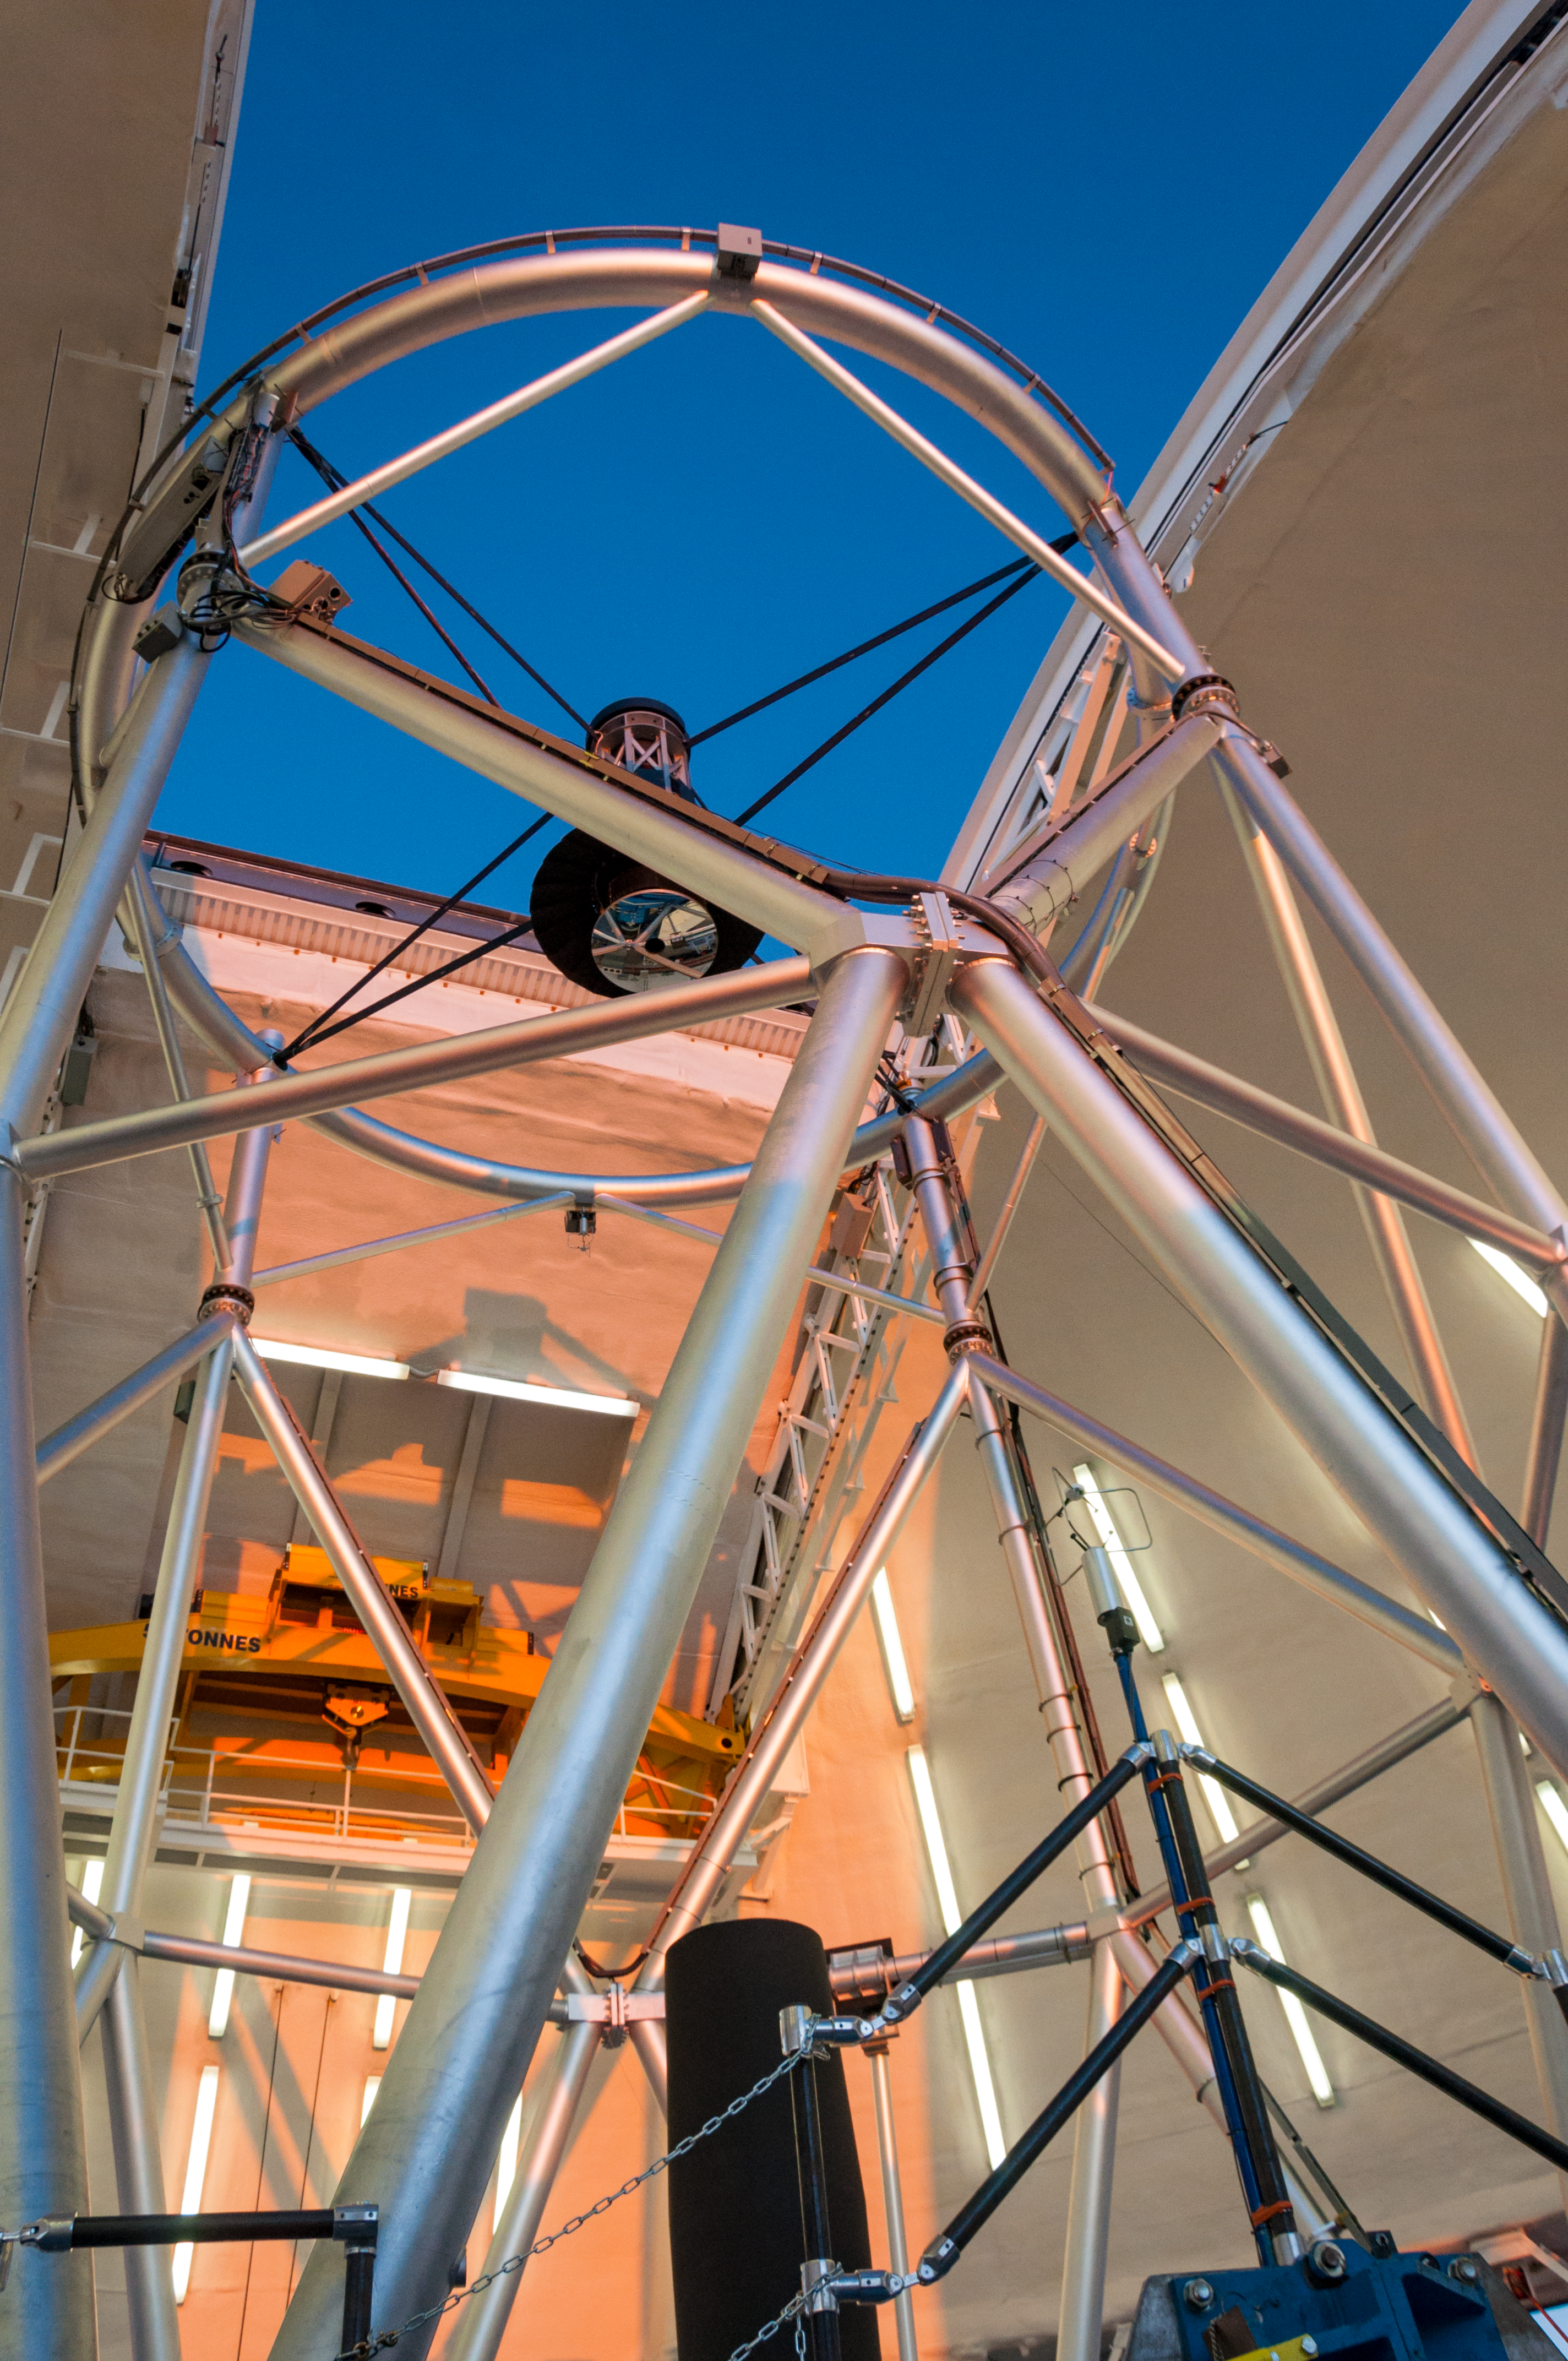

Telescope structure as seen at sunset

Gemini North telescope at zenith "looking" through the open observing slit just before the beginning of nighttime observations. The 1-meter secondary mirror is visible at the top end.

Credit: International Gemini Observatory/NSF NOIRLab/AURA/J. Pollard